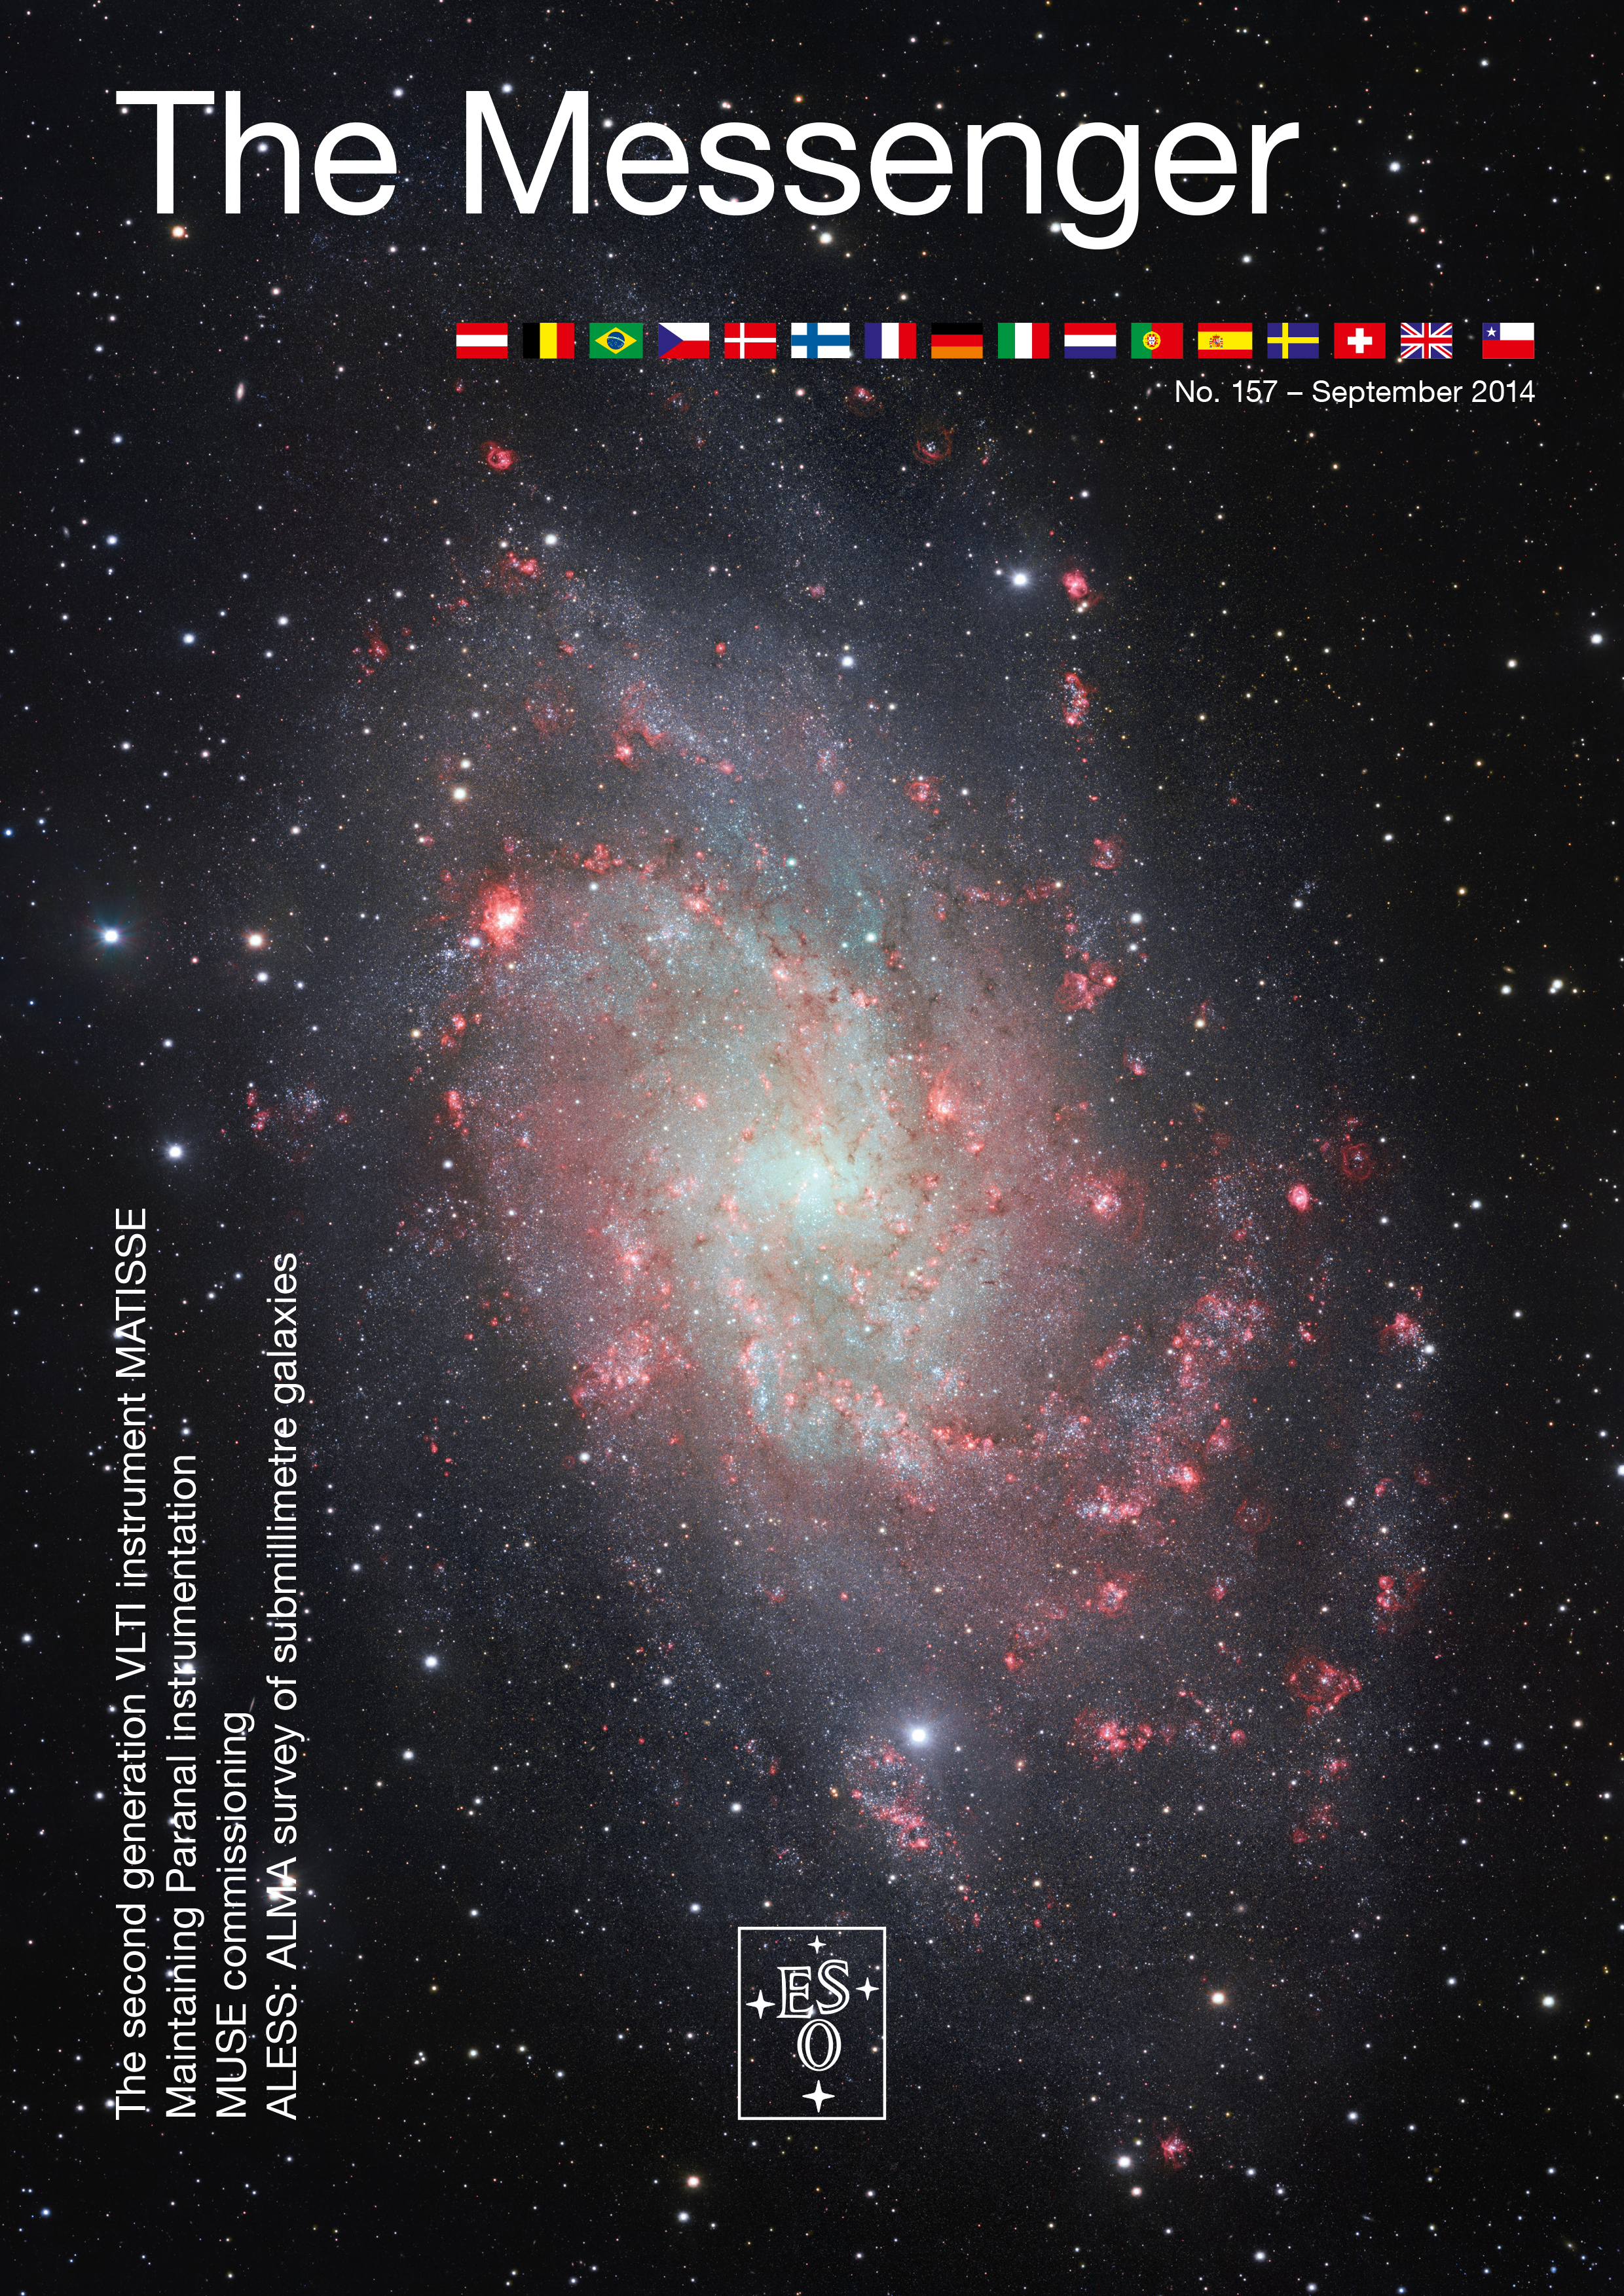

Cover of The Messenger No. 157

Cover of The Messenger 157

Credit: ESO